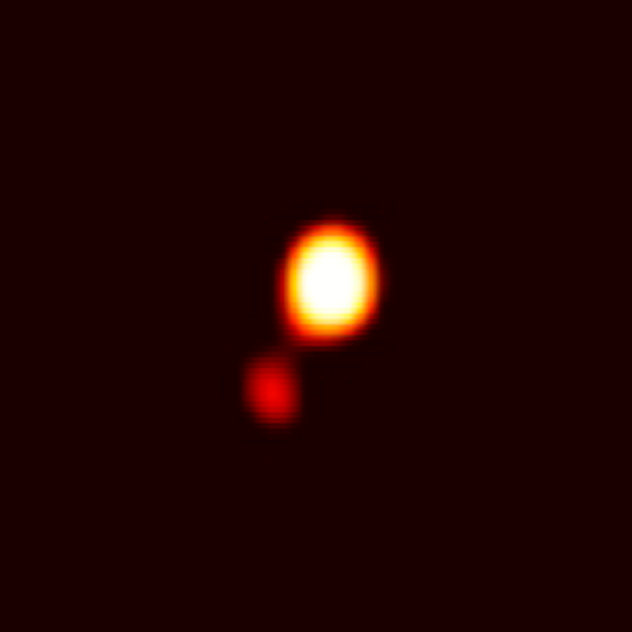

Closest Brown Dwarf Companion Ever Spotted Around a Star Provokes New Perspective

This discovery image from the Gemini Observatory represents the closest brown dwarf companion ever directly imaged around a star (named LHS 2397a). This image was obtained on Feb. 7, 2002 with the Gemini North Telescope on Mauna Kea in Hawaii using the University of Hawaii's Adaptive Optics system Hokupa`a and the QUIRC infrared imager. The resolution of the image is 0.1 arcseconds (equal to the size of a quarter held 32 miles away). The companion is so faint and red that it must have a cool "L7" atmosphere and is therefore only massive enough to be a brown dwarf.

Credit: Gemini Observatory/Melanie Freed, Laird Close, Nick Siegler University of Arizona/ Hokupa'a-QUIRC image, University of Hawaii, IfA"